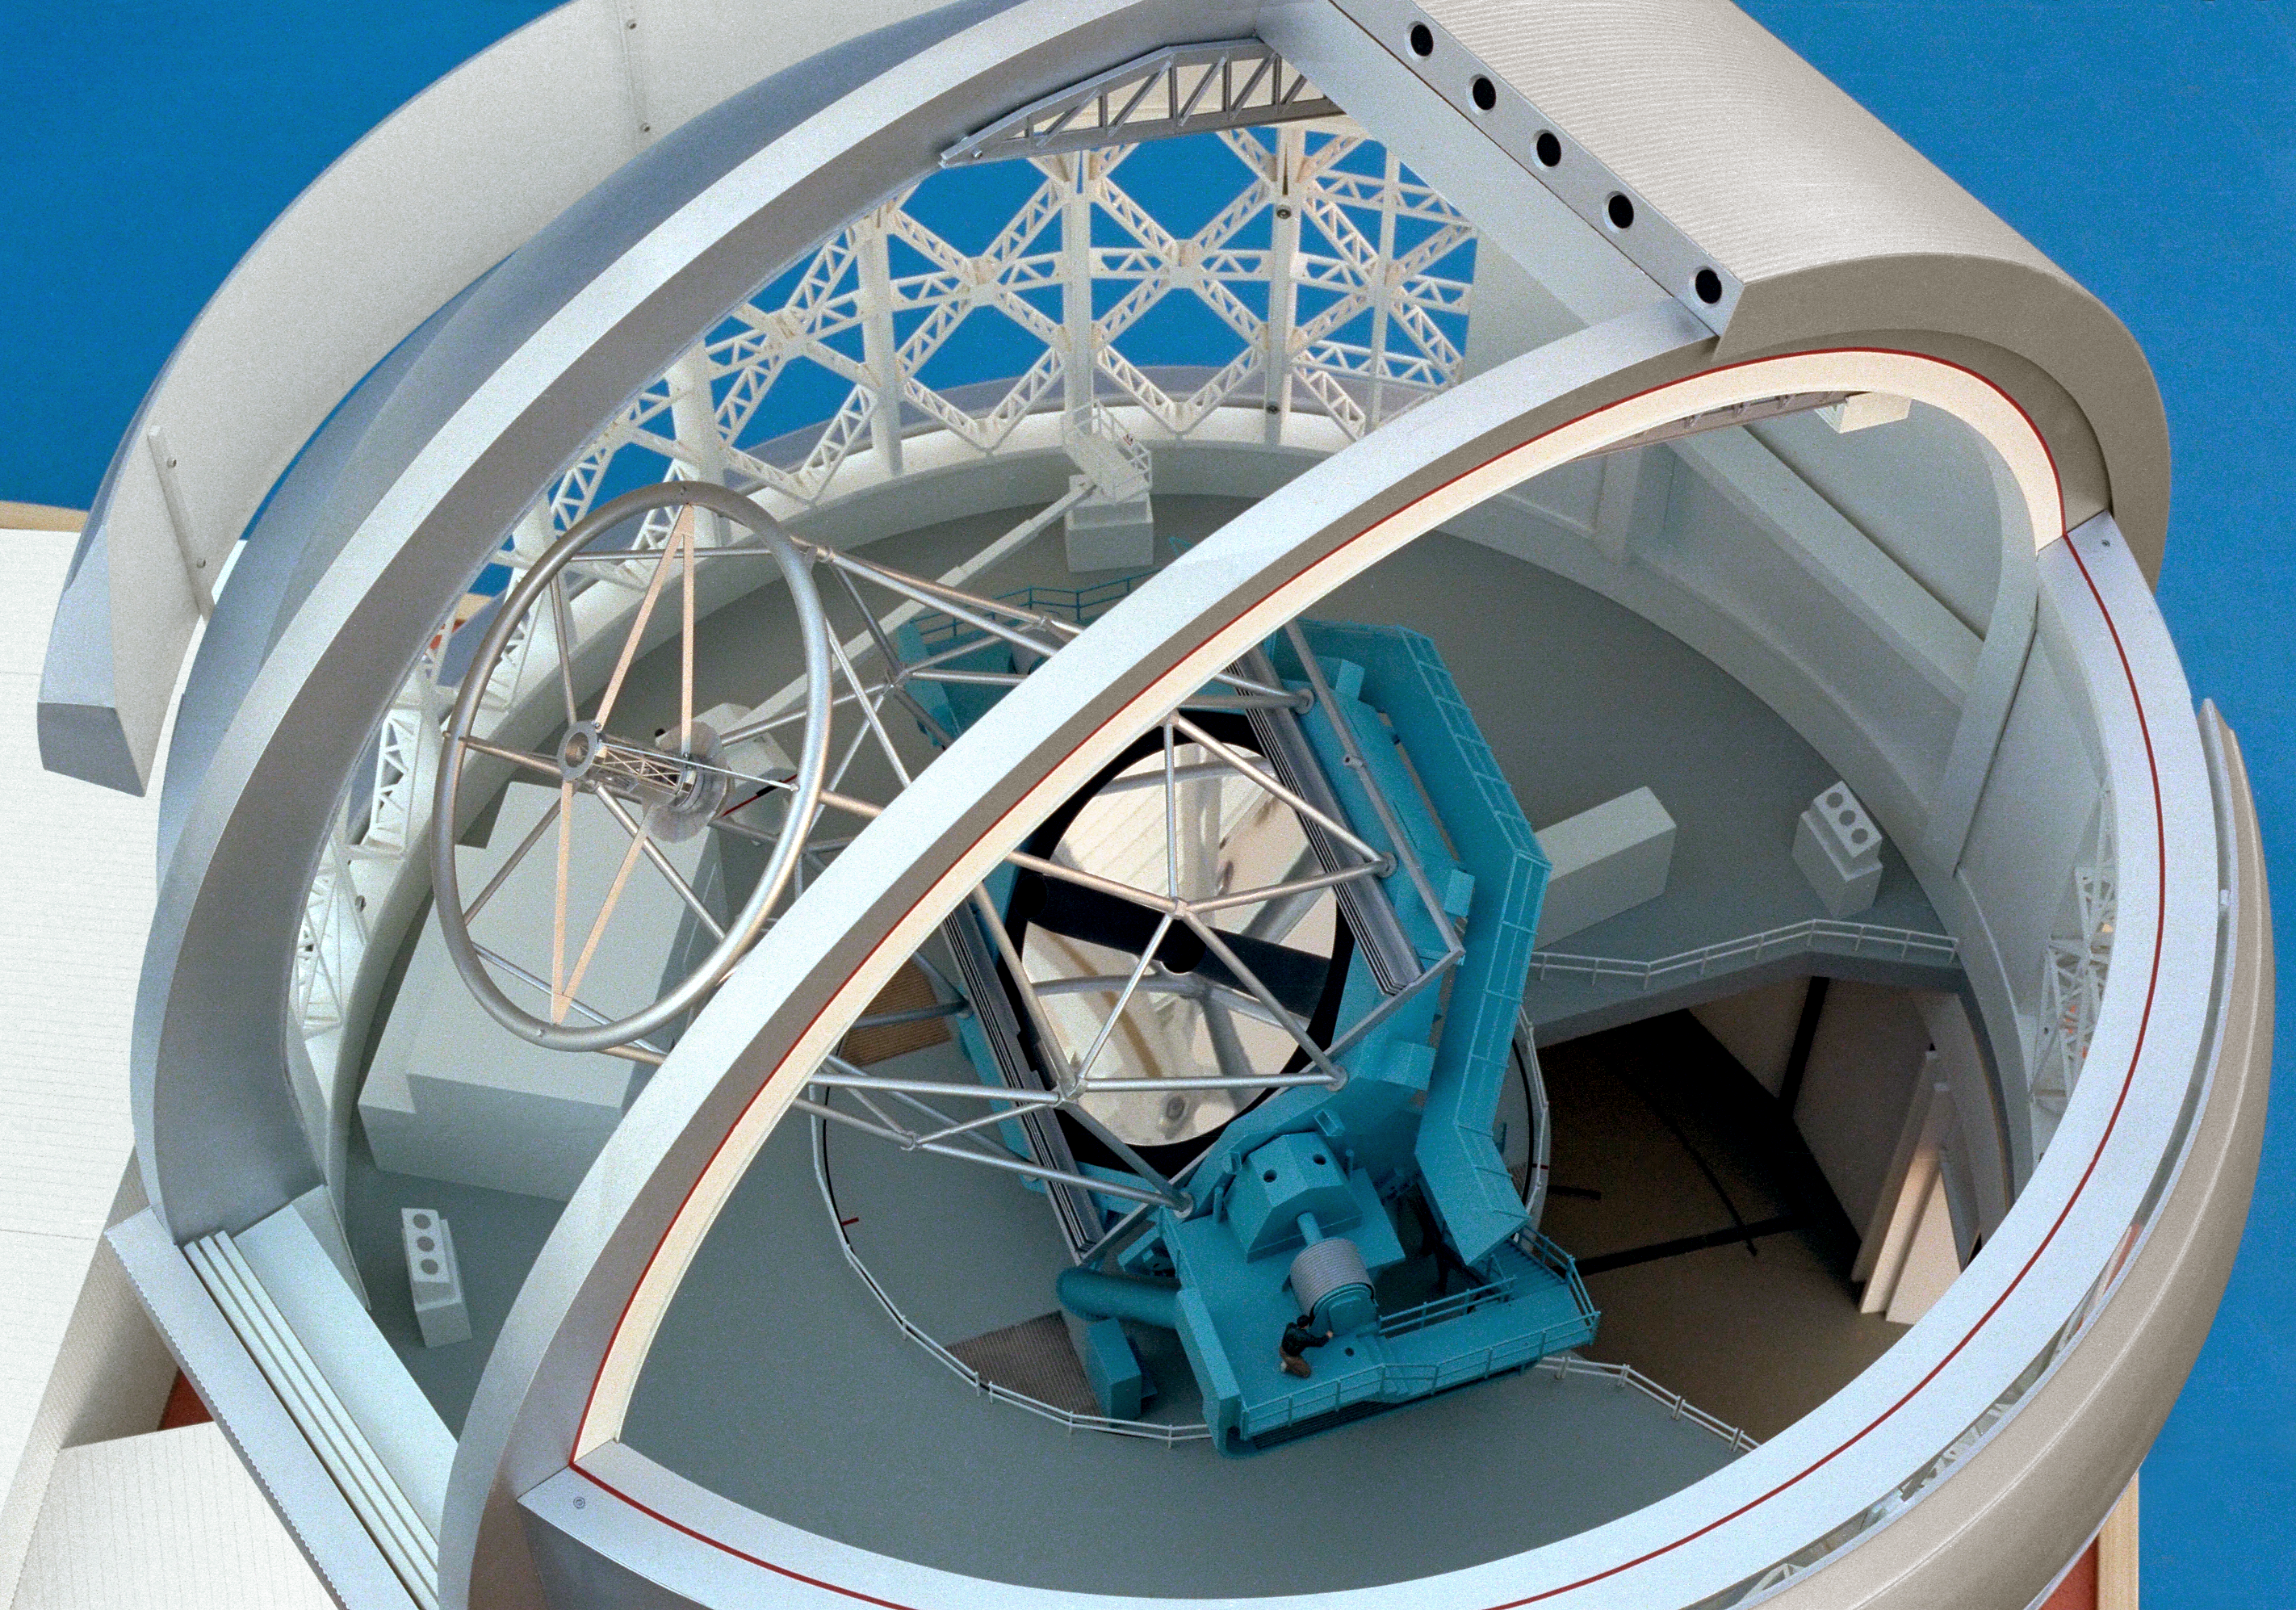

Model of 8-meter telescope

A Canadian model of one of the Gemini 8-meter telescopes, interior view, showing the telescope high above, and through the removed dome panel.

Credit: NOIRLab/NSF/AURA